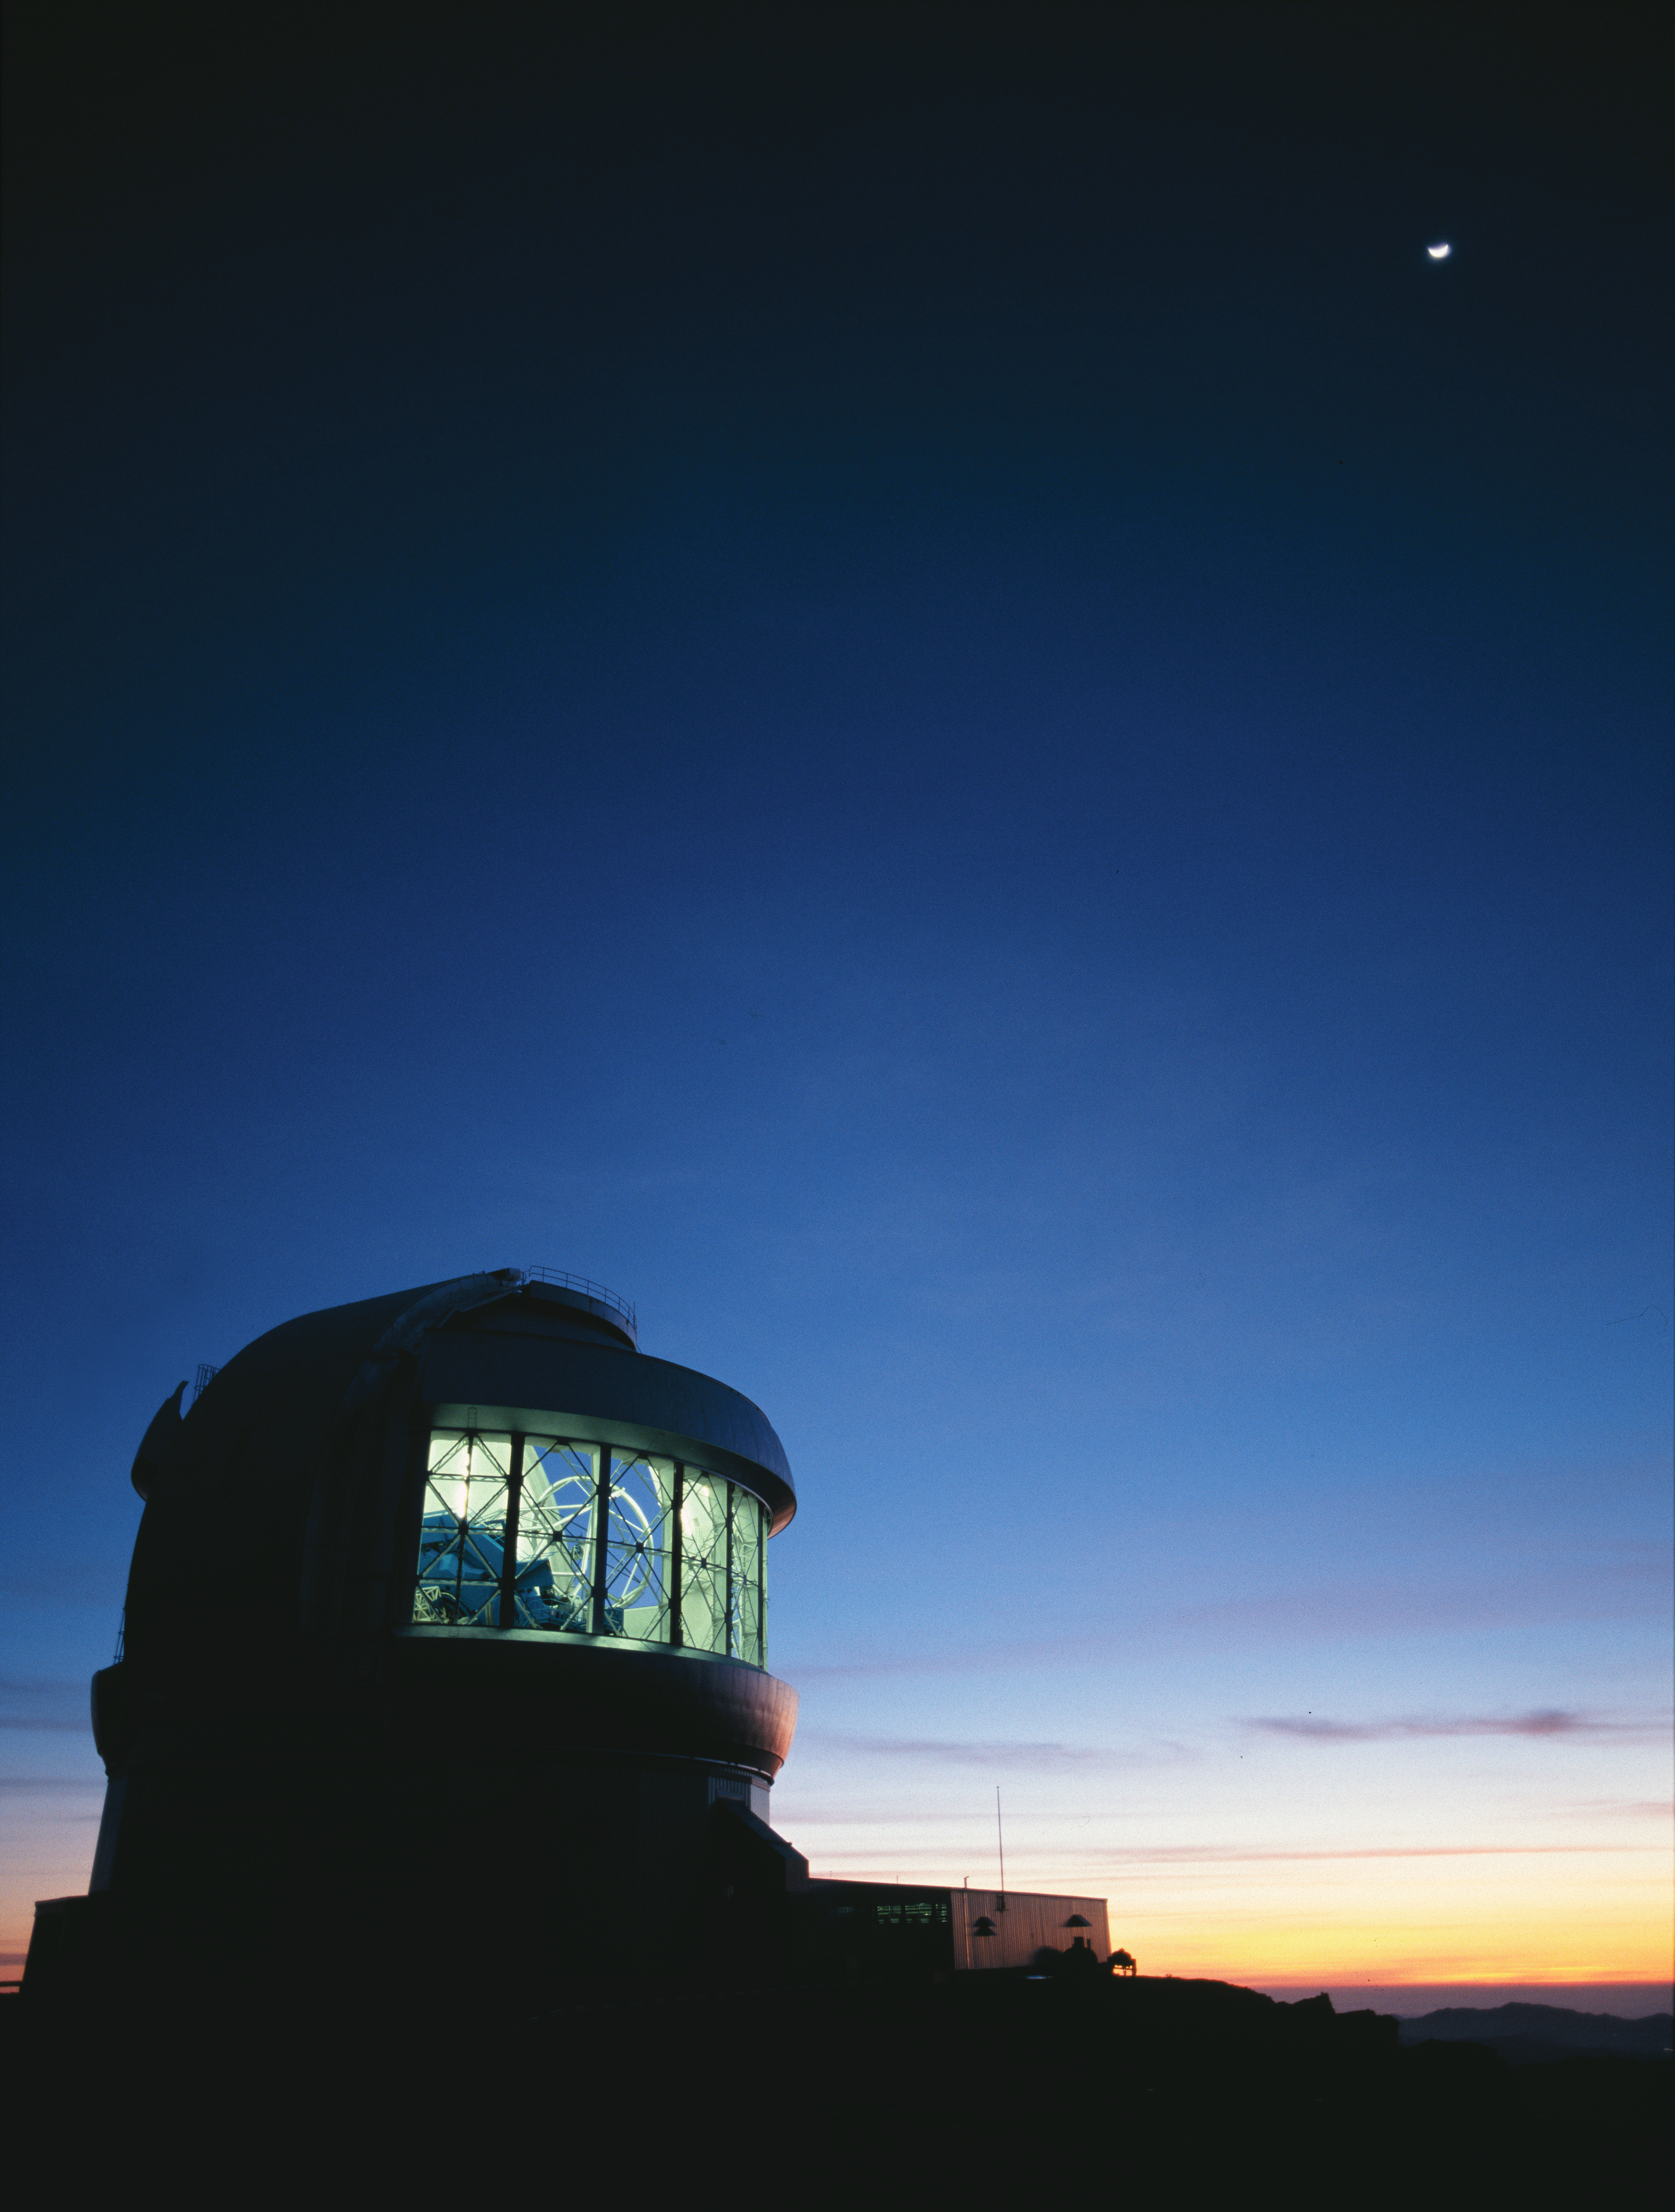

Observations Begin at Gemini South

Image only available form Gemini South. Gemini South prepares for an observing night with the dome vent gates wide open. The telescope is visible within the dome as the sun sets over the Pacific in Central Chile. A crescent moon shines brightly above the fading twilight. The Gemini South telescope (at right on image) is located at an elevation of 2,737 meters on a mountain in the Chilean Andes named Cerro Pachón. Cerro Pachón shares resources with the adjacent SOAR Telescope and the nearby telescopes of the Cerro Tololo Inter-American Observatory. It is expected that the Large Synoptic Survey Telescope (LSST) will join Gemini on Cerro Pachón during the second half of this decade. The Frederick C. Gillett Gemini North Telescope is located on Hawaii’s Mauna Kea as part of the international community of observatories built to take advantage of the superb atmospheric conditions on this long dormant volcano which rises 4,214 meters into the dry, stable air of the Pacific. The Gemini Observatory’s international headquarters is located in Hilo, Hawai‘i at the University of Hawai‘i at Hilo’s University Park. Both of the Gemini telescopes are designed to excel in a wide variety of optical and infrared capabilities. By incorporating technologies such as laser guide star adaptive optics and multi-object spectroscopy, astronomers in the Gemini partnership explore the universe in unprecedented depth and detail. Gemini is operated by an international partnership that includes the United States, United Kingdom, Canada, Chile, Australia, Brazil and Argentina. Any astronomer in each partner country can apply for time on Gemini with is allocated in accordance with the amount of financial support provided by each country. The Gemini telescopes have been integrated with the latest networking technologies to allow remote operations from control rooms at the base facilities in Hilo and La Serena Chile. With the flexibility of “Queue Scheduling” and remote participation, researchers anywhere in the Gemini partnership will be assured the best possible match between observations, instruments and observing conditions.

Credit: International Gemini Observatory/AURA/ K. Pu'uohau-Pummill